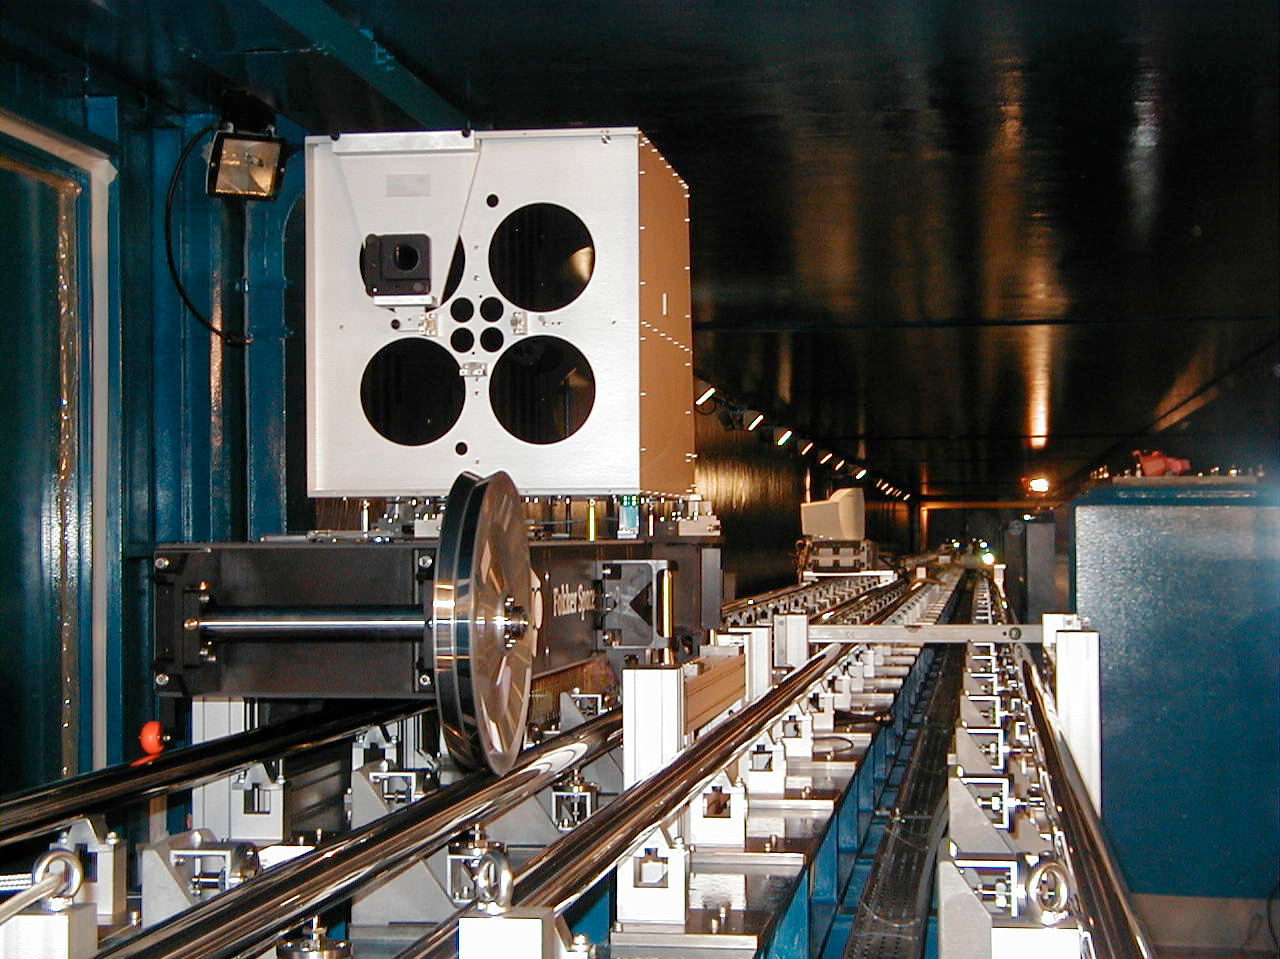

VLTI Delay Line retroreflector carriage

The VLTI Delay Line retroreflector carriage on its rails in the Interferometric Tunnel, as seen from the front with the openings through which the light beams from the telescopes will enter and exit.

(This digital photo was obtained on September 24, 2000).

Credit: ESO